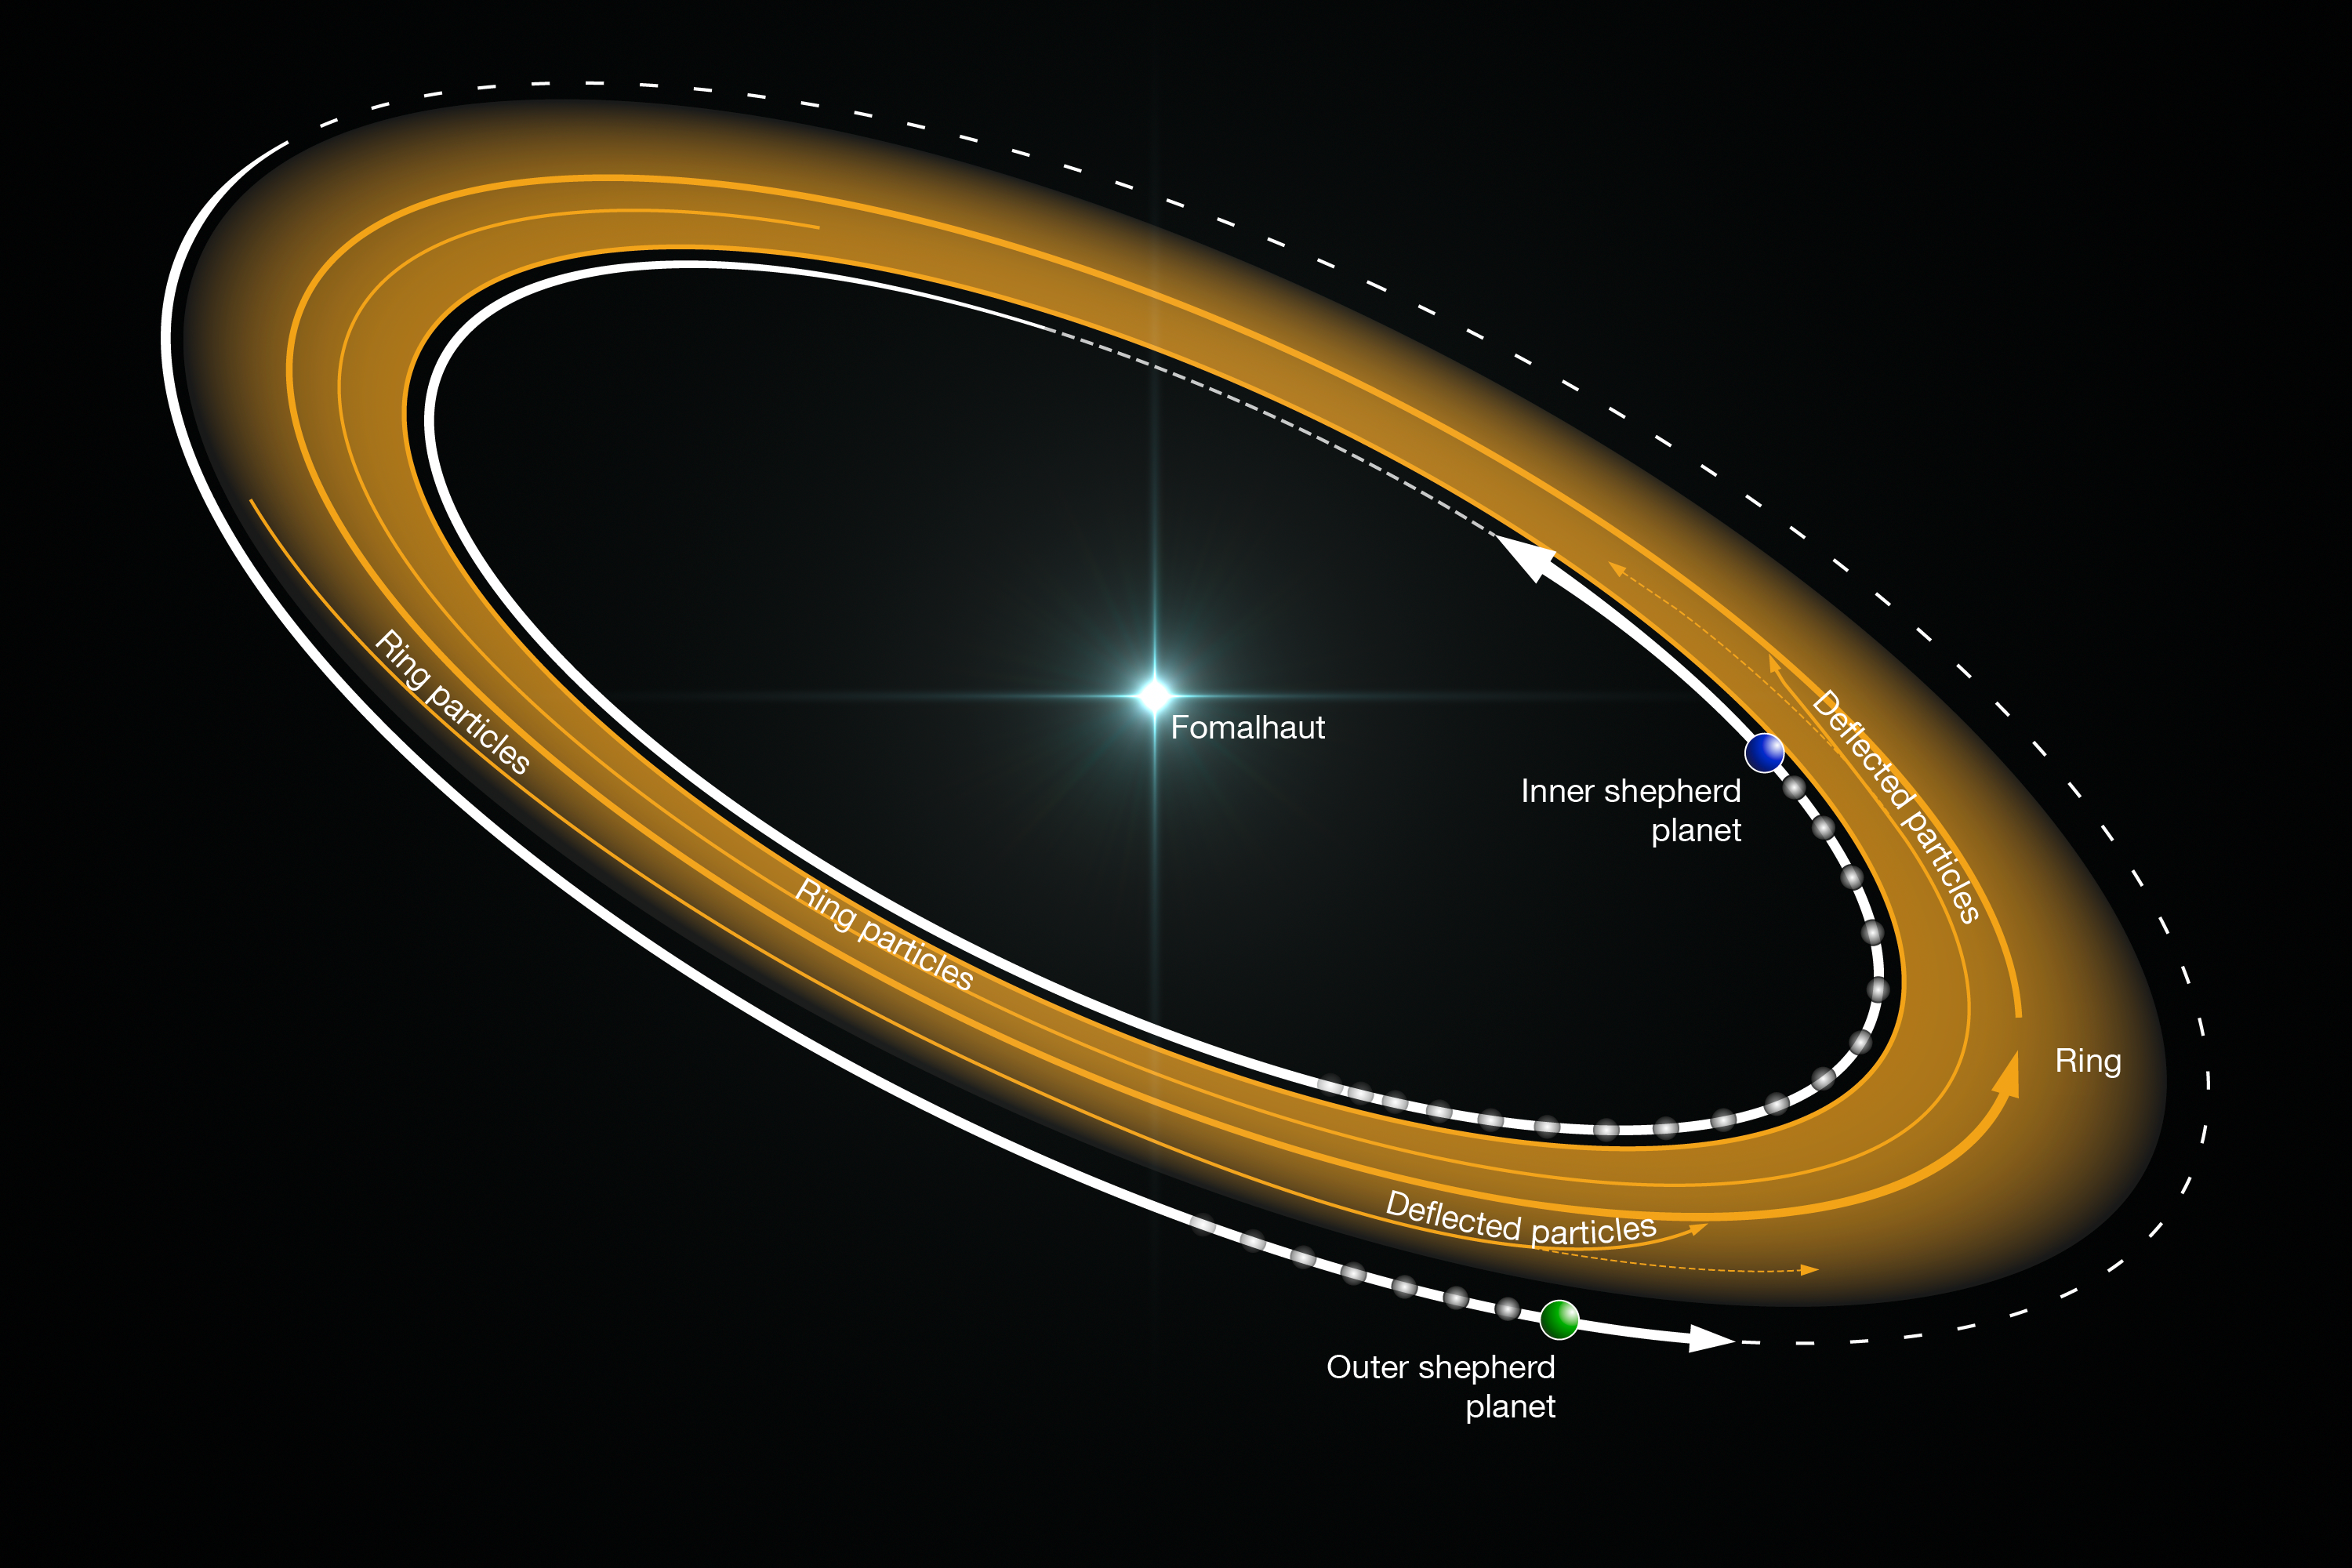

Planets shepherding material into a narrow ring around Fomalhaut

Particles in the dust ring are kept inside the ring by gravitational interactions with planets. The faster-moving inner planet transfers energy to dust particles, moving them outward, deeper into the ring. The slower-moving outer planet removes energy from the particles, causing them to drop inward.

Credit: ALMA (ESO/NAOJ/NRAO)/B. Saxton